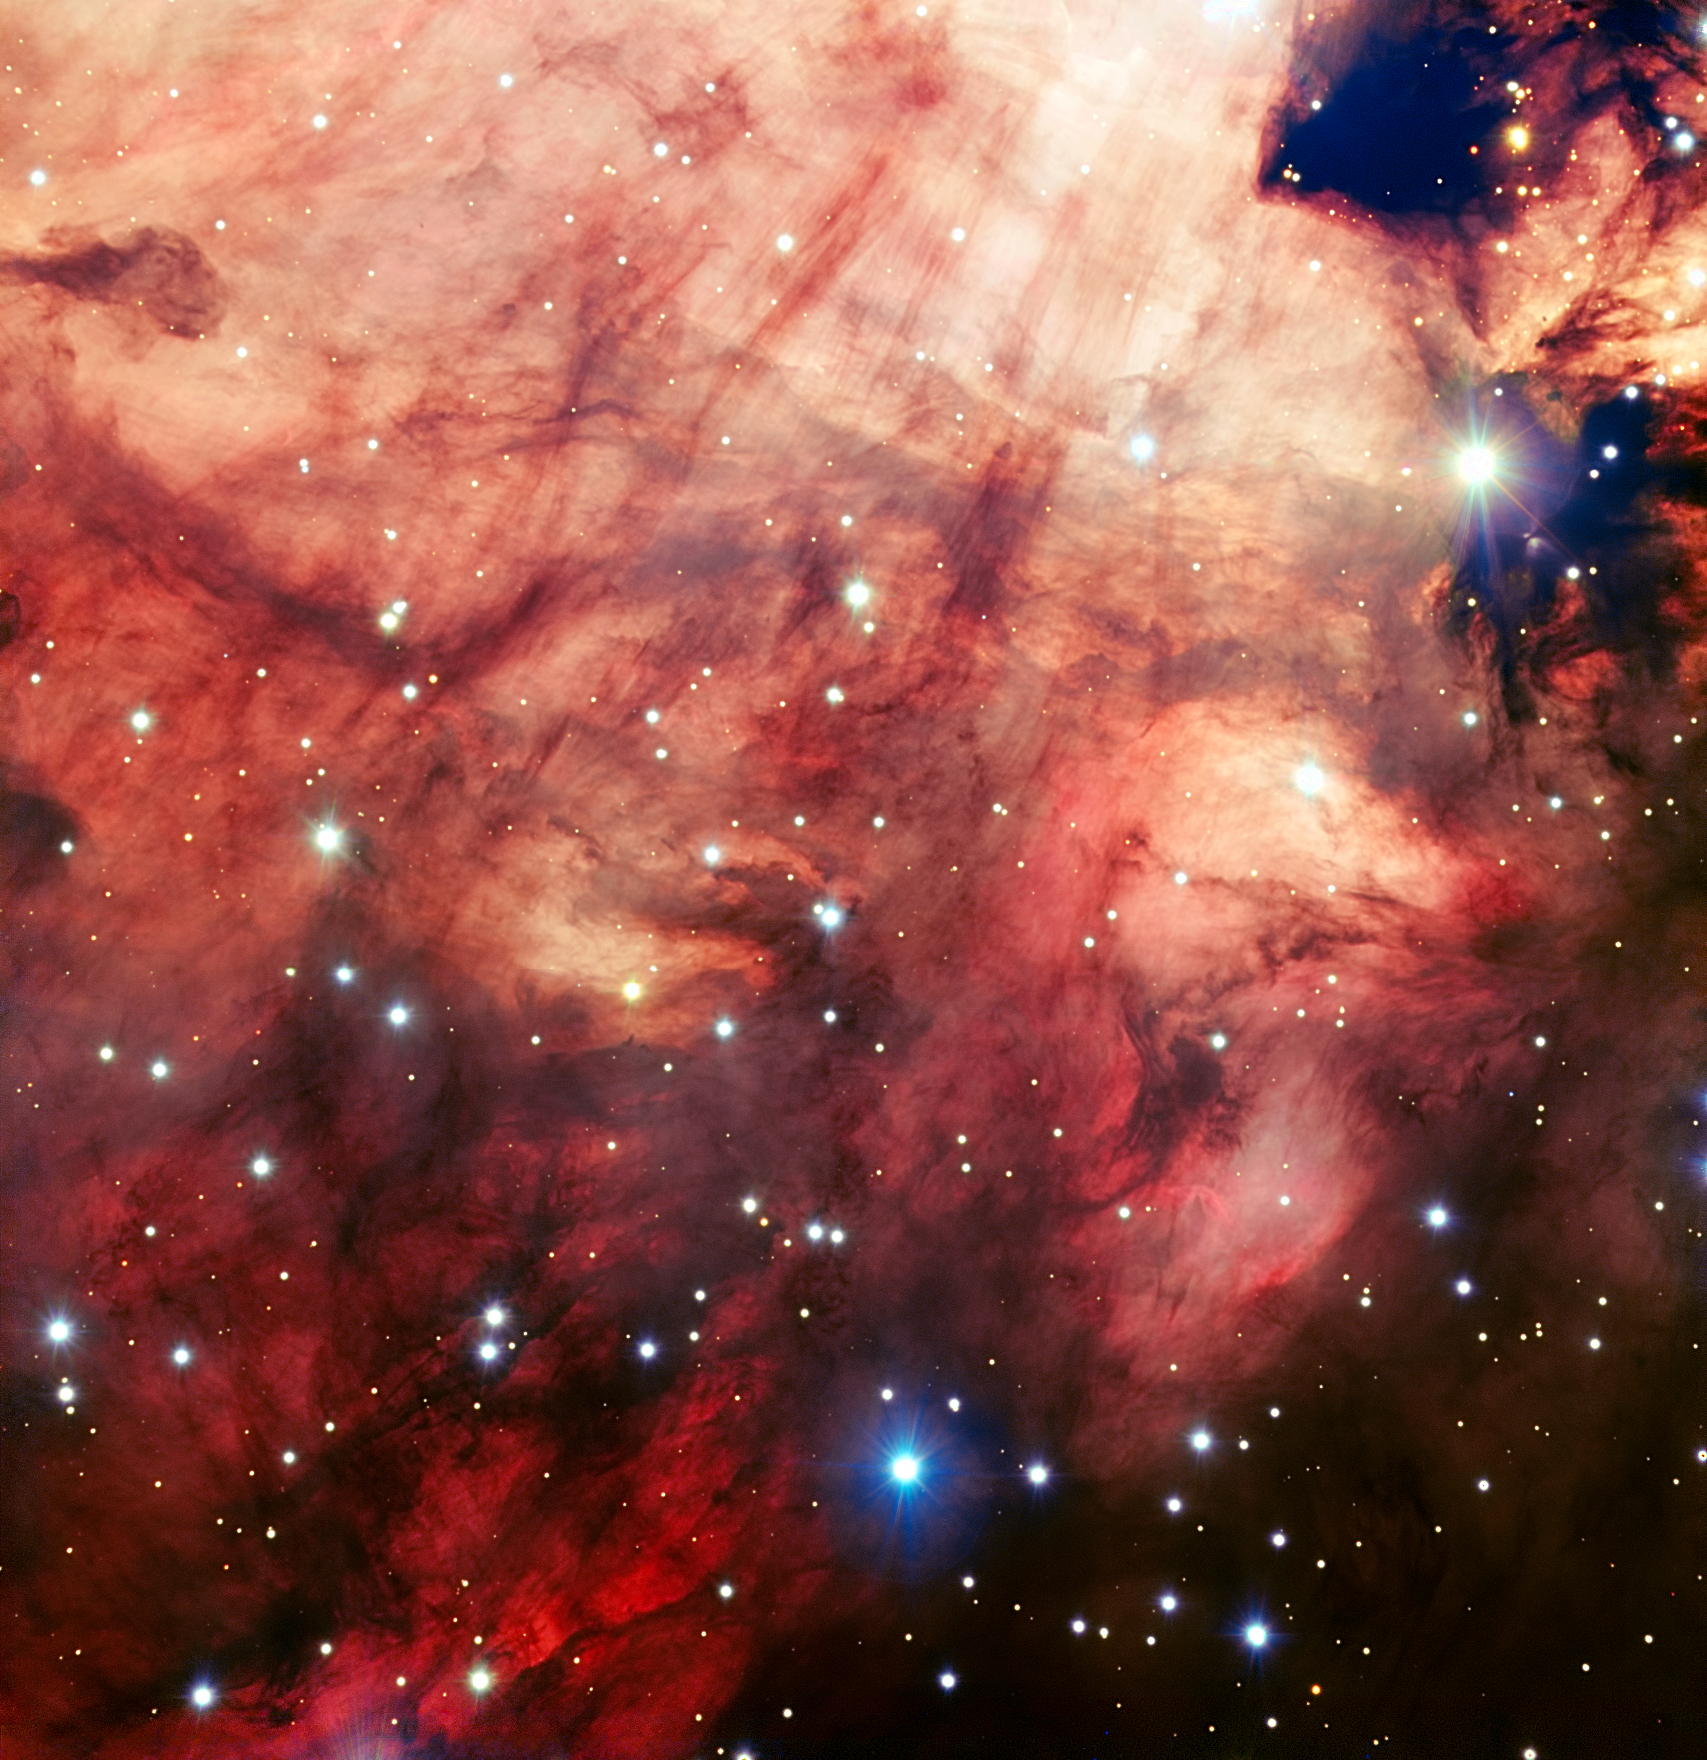

The smoky pink core of the Omega Nebula

This image of the Omega Nebula (Messier 17), captured by ESO's Very Large Telescope (VLT), is one of the sharpest of this object ever taken from the ground. It shows the dusty, rosy central parts of the famous star-forming region in fine detail.

Credit: ESO